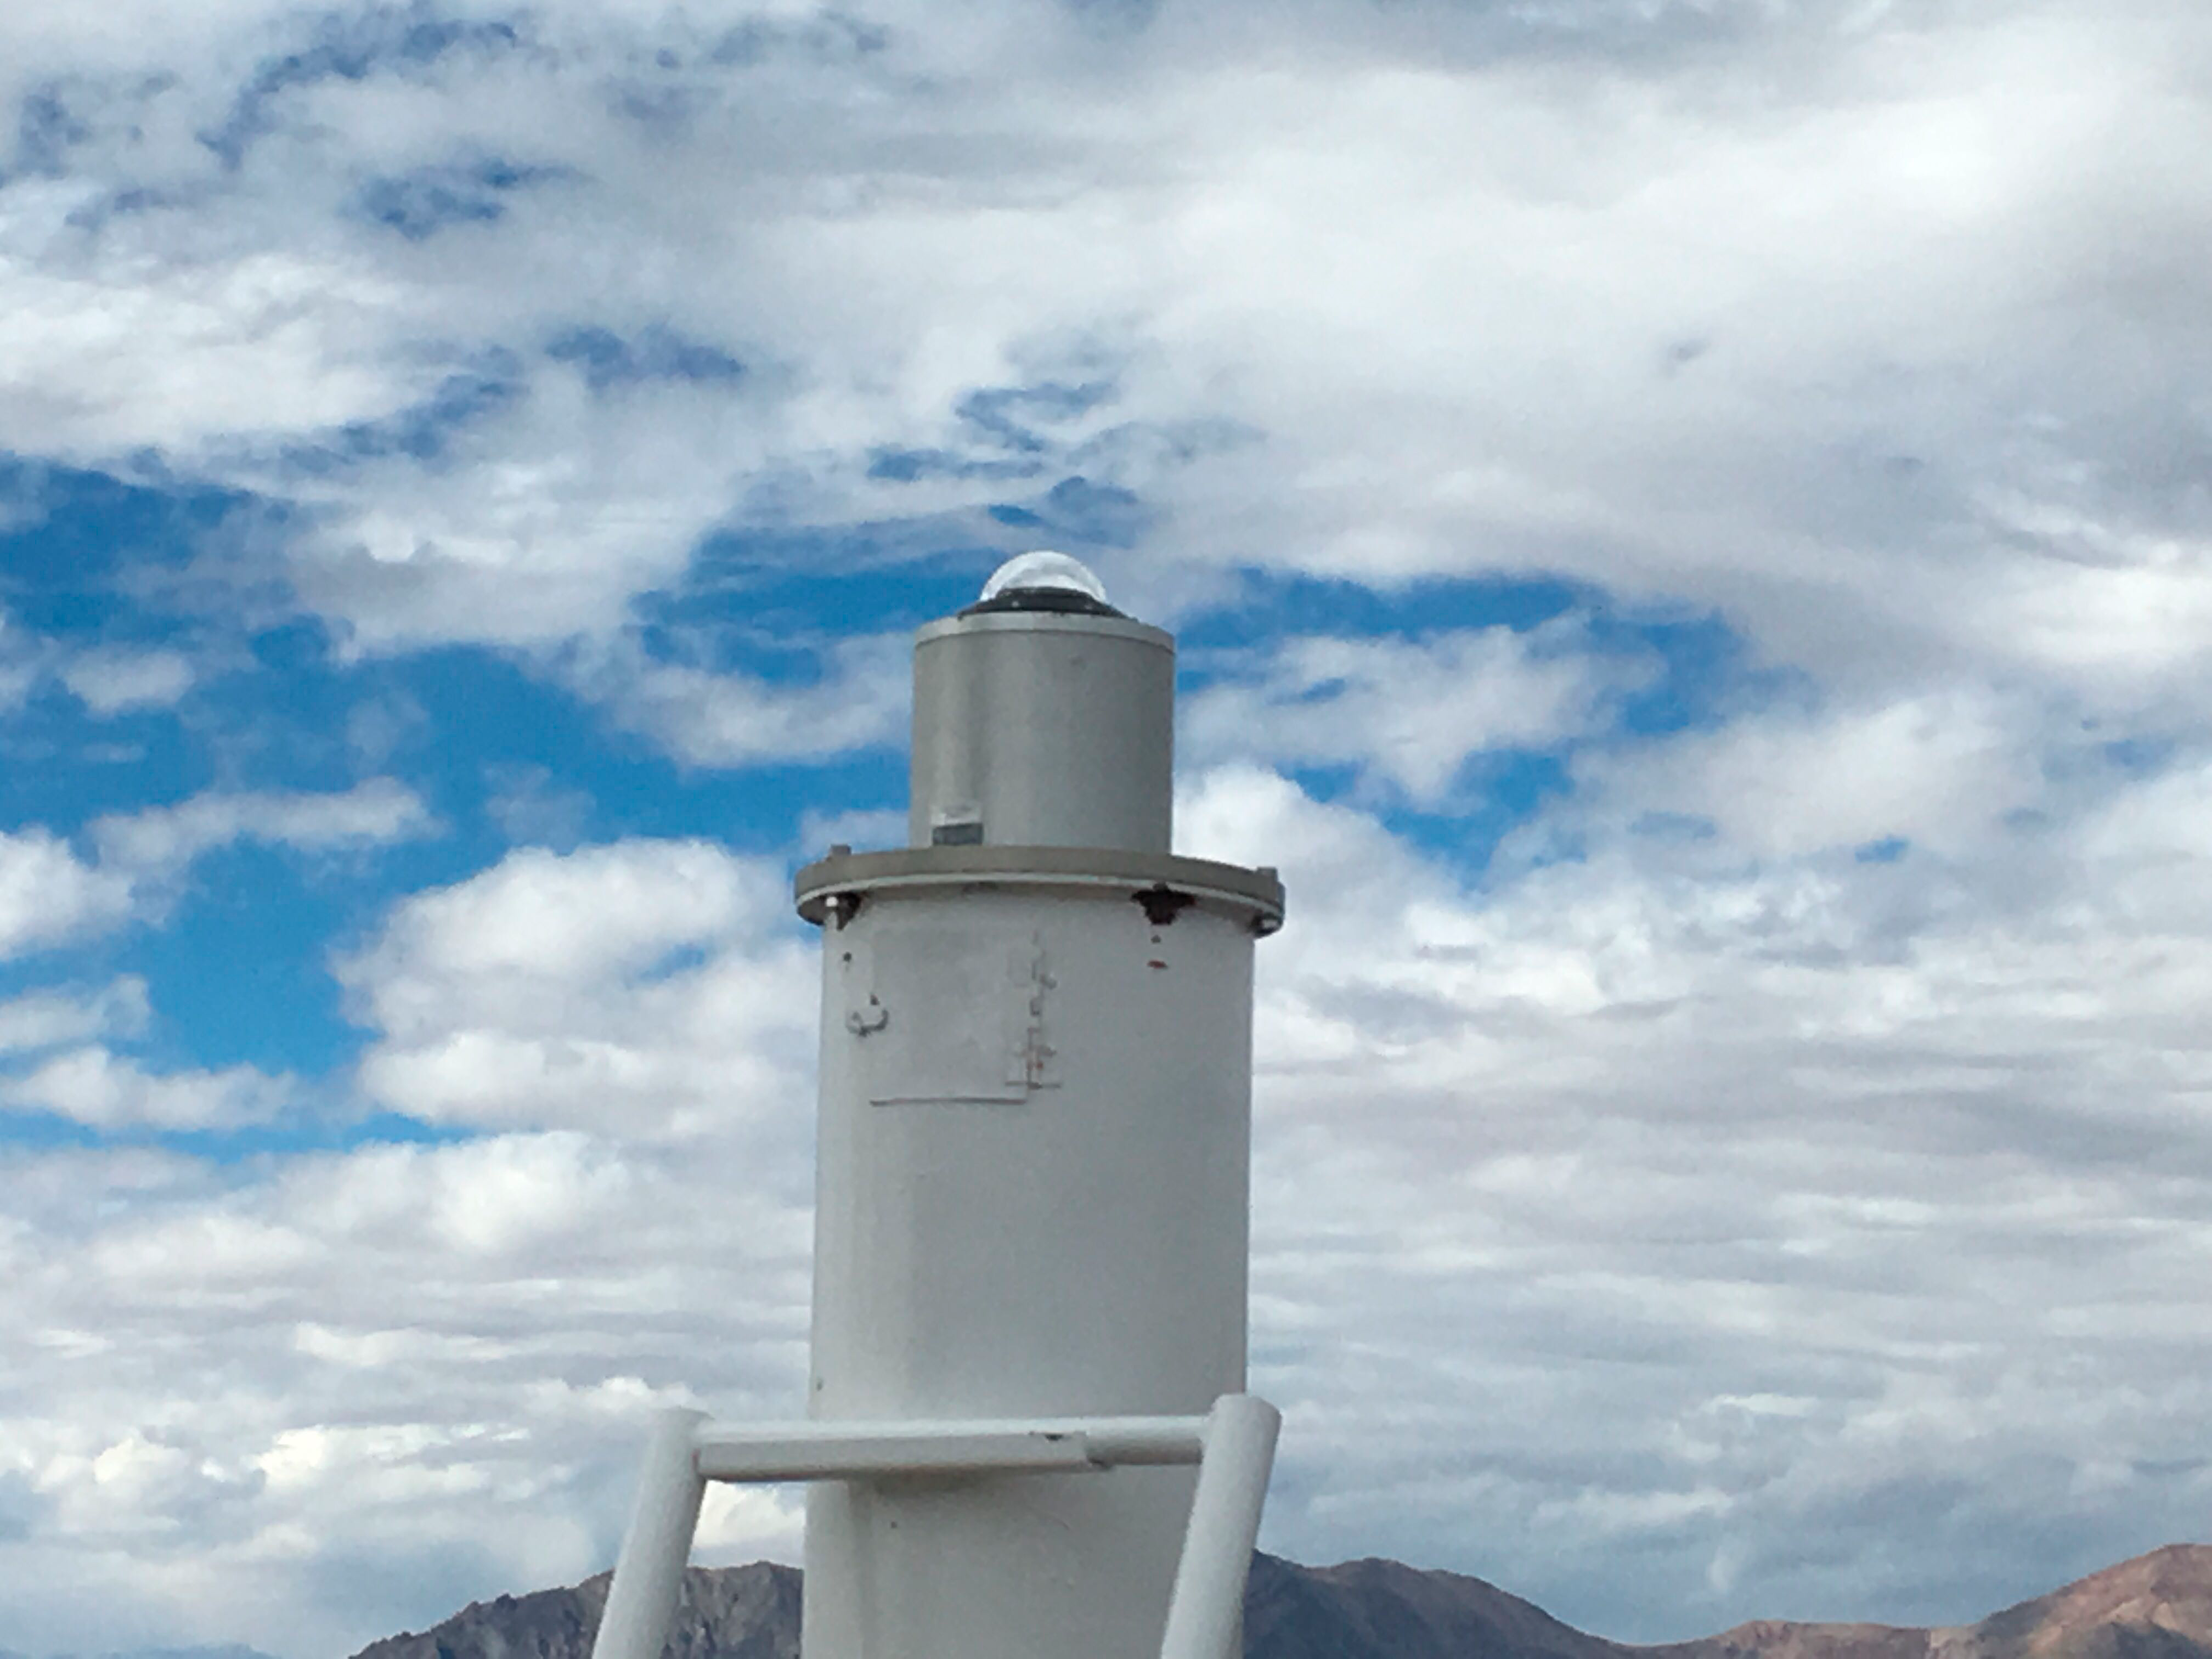

LSST All-Sky Camera

LSST The all-sky camera, installed on calibration hill near the Auxiliary Telescope, will monitor the entire sky every minute of the night, mapping the transparency of the sky (i.e. clouds) to give instant feedback to the LSST Scheduler on where to point the telescope in the sky for efficient survey observations.

Credit: NOIRLab